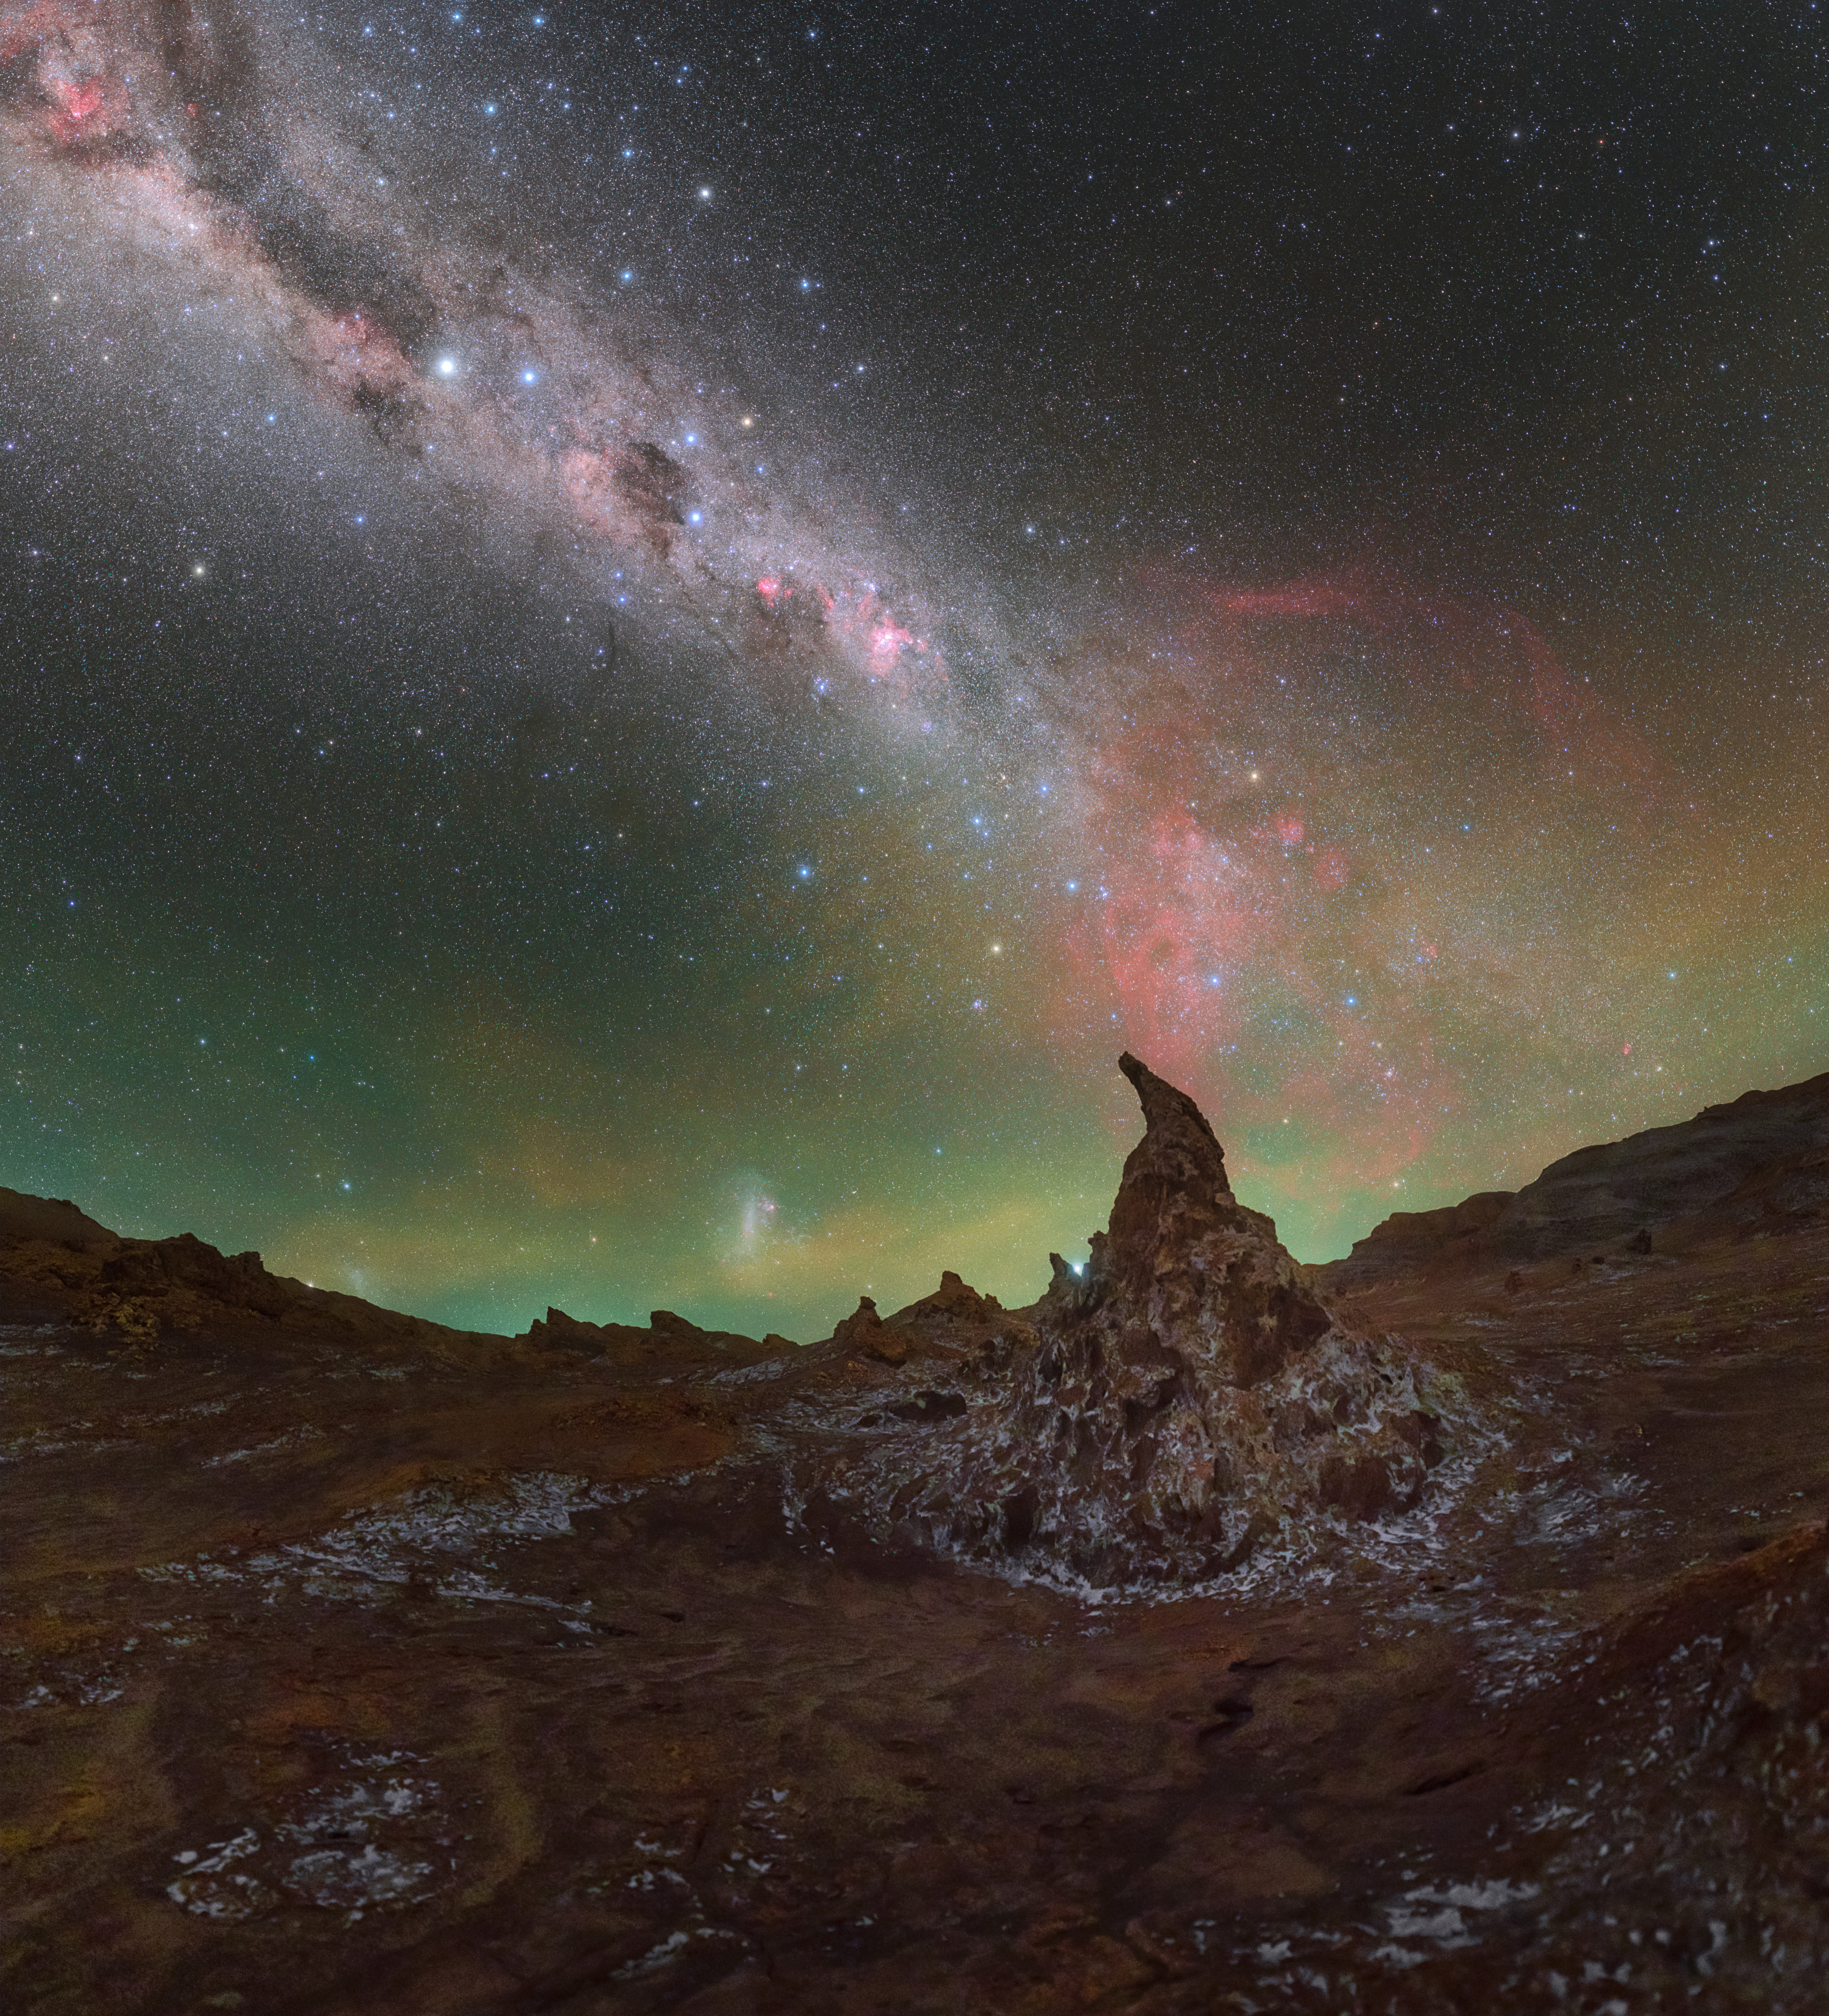

A magical night in the Atacama Desert

There’s magic in this Picture of the Week; can you feel it? The strange geological formations protruding out of the desert floor are twisted and gnarled like old wizards’ hats, while the sky above is filled with thousands of stars and a myriad of mesmerising colours. This is Valle de la Luna — meaning “Valley of the Moon” — in the Chilean Atacama Desert, close to where the Atacama Large Millimeter/submillimeter Array (ALMA), in which ESO is a partner, is located.

It’s easy to see where the valley gets its name from; the moon-like formations on the dried-up salt beds have been eroded by aeons of exposure to the elements and feel far more out of this world than of it. Its altitude and dry air, as well as its distance from civilisation, make it a great place for stargazing. This is particularly important for ALMA, as water vapour in the atmosphere can absorb the invisible light collected by this radio telescope.

As the night unfolds, the sky comes alive with the glowing cascade of the Milky Way, illuminated by gas and stars. The vibrant red colour dancing across the Milky Way comes from hydrogen atoms distributed throughout our galaxy.

Credit: P. Horálek/ESO